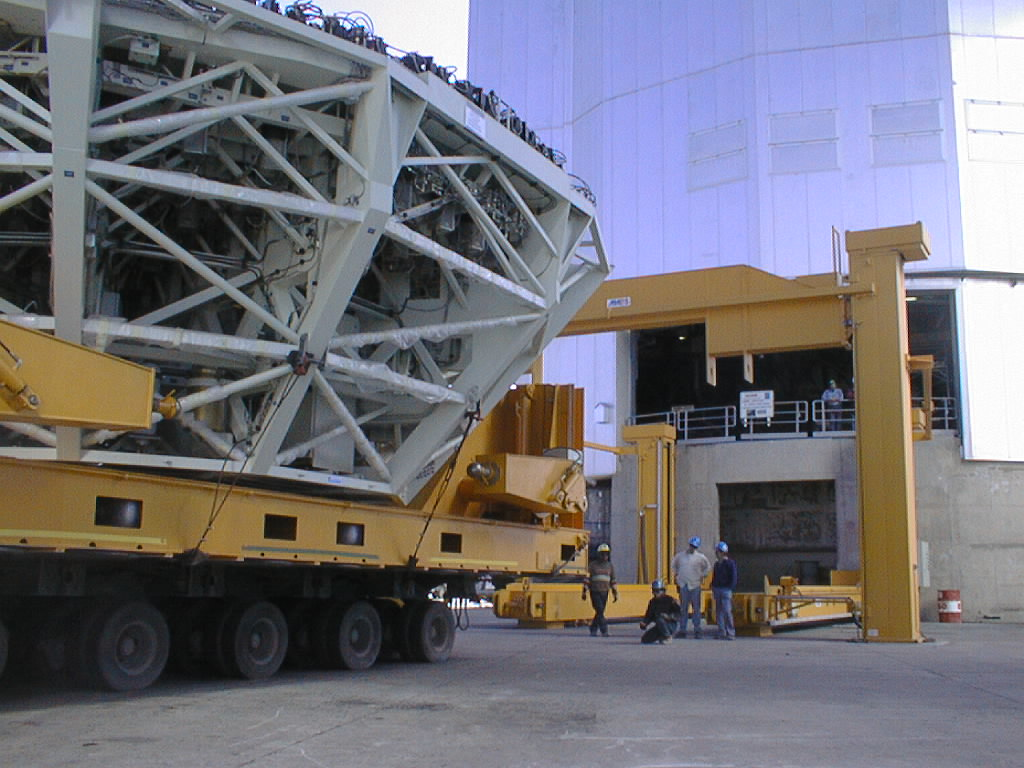

Installation of M1 cell with dummy mirror on VLT UT2

Arrival of the M1 cell in front of the UT2 enclosure. (Photo obtained on December 12, 1998).

Credit: ESO